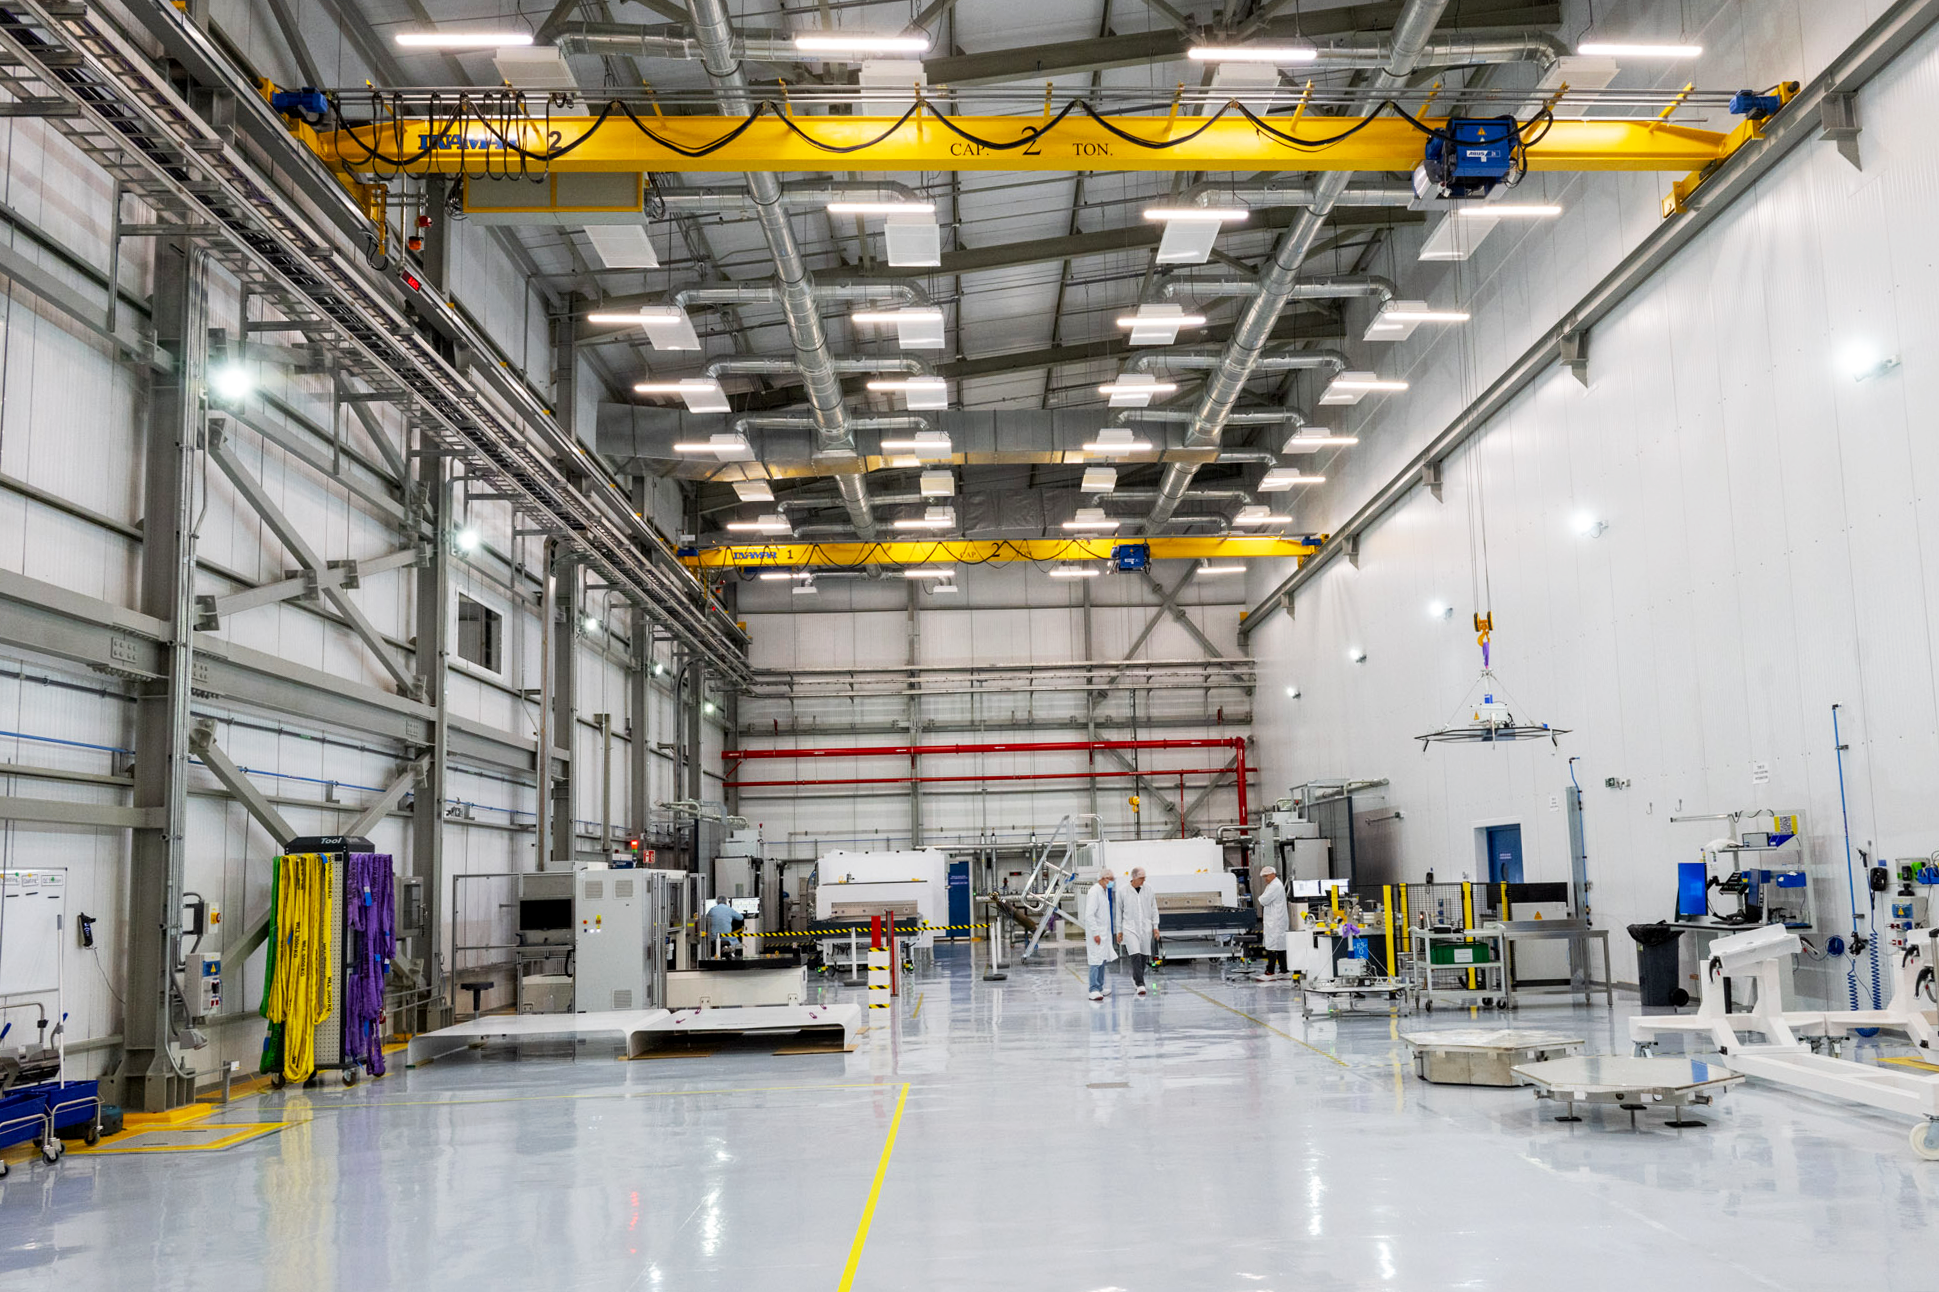

A peek inside the Extremely Large Telescope's technical facility

In this snapshot, we're looking into the Extremely Large Telescope (ELT)'s Technical Facility (ETF). It's here that components for the future telescope will be tested, verified, and integrated, and where mirrors and mirror segments will be (re)coated.

Credit: ESO/G. Hüdepohl (atacamaphoto.com)